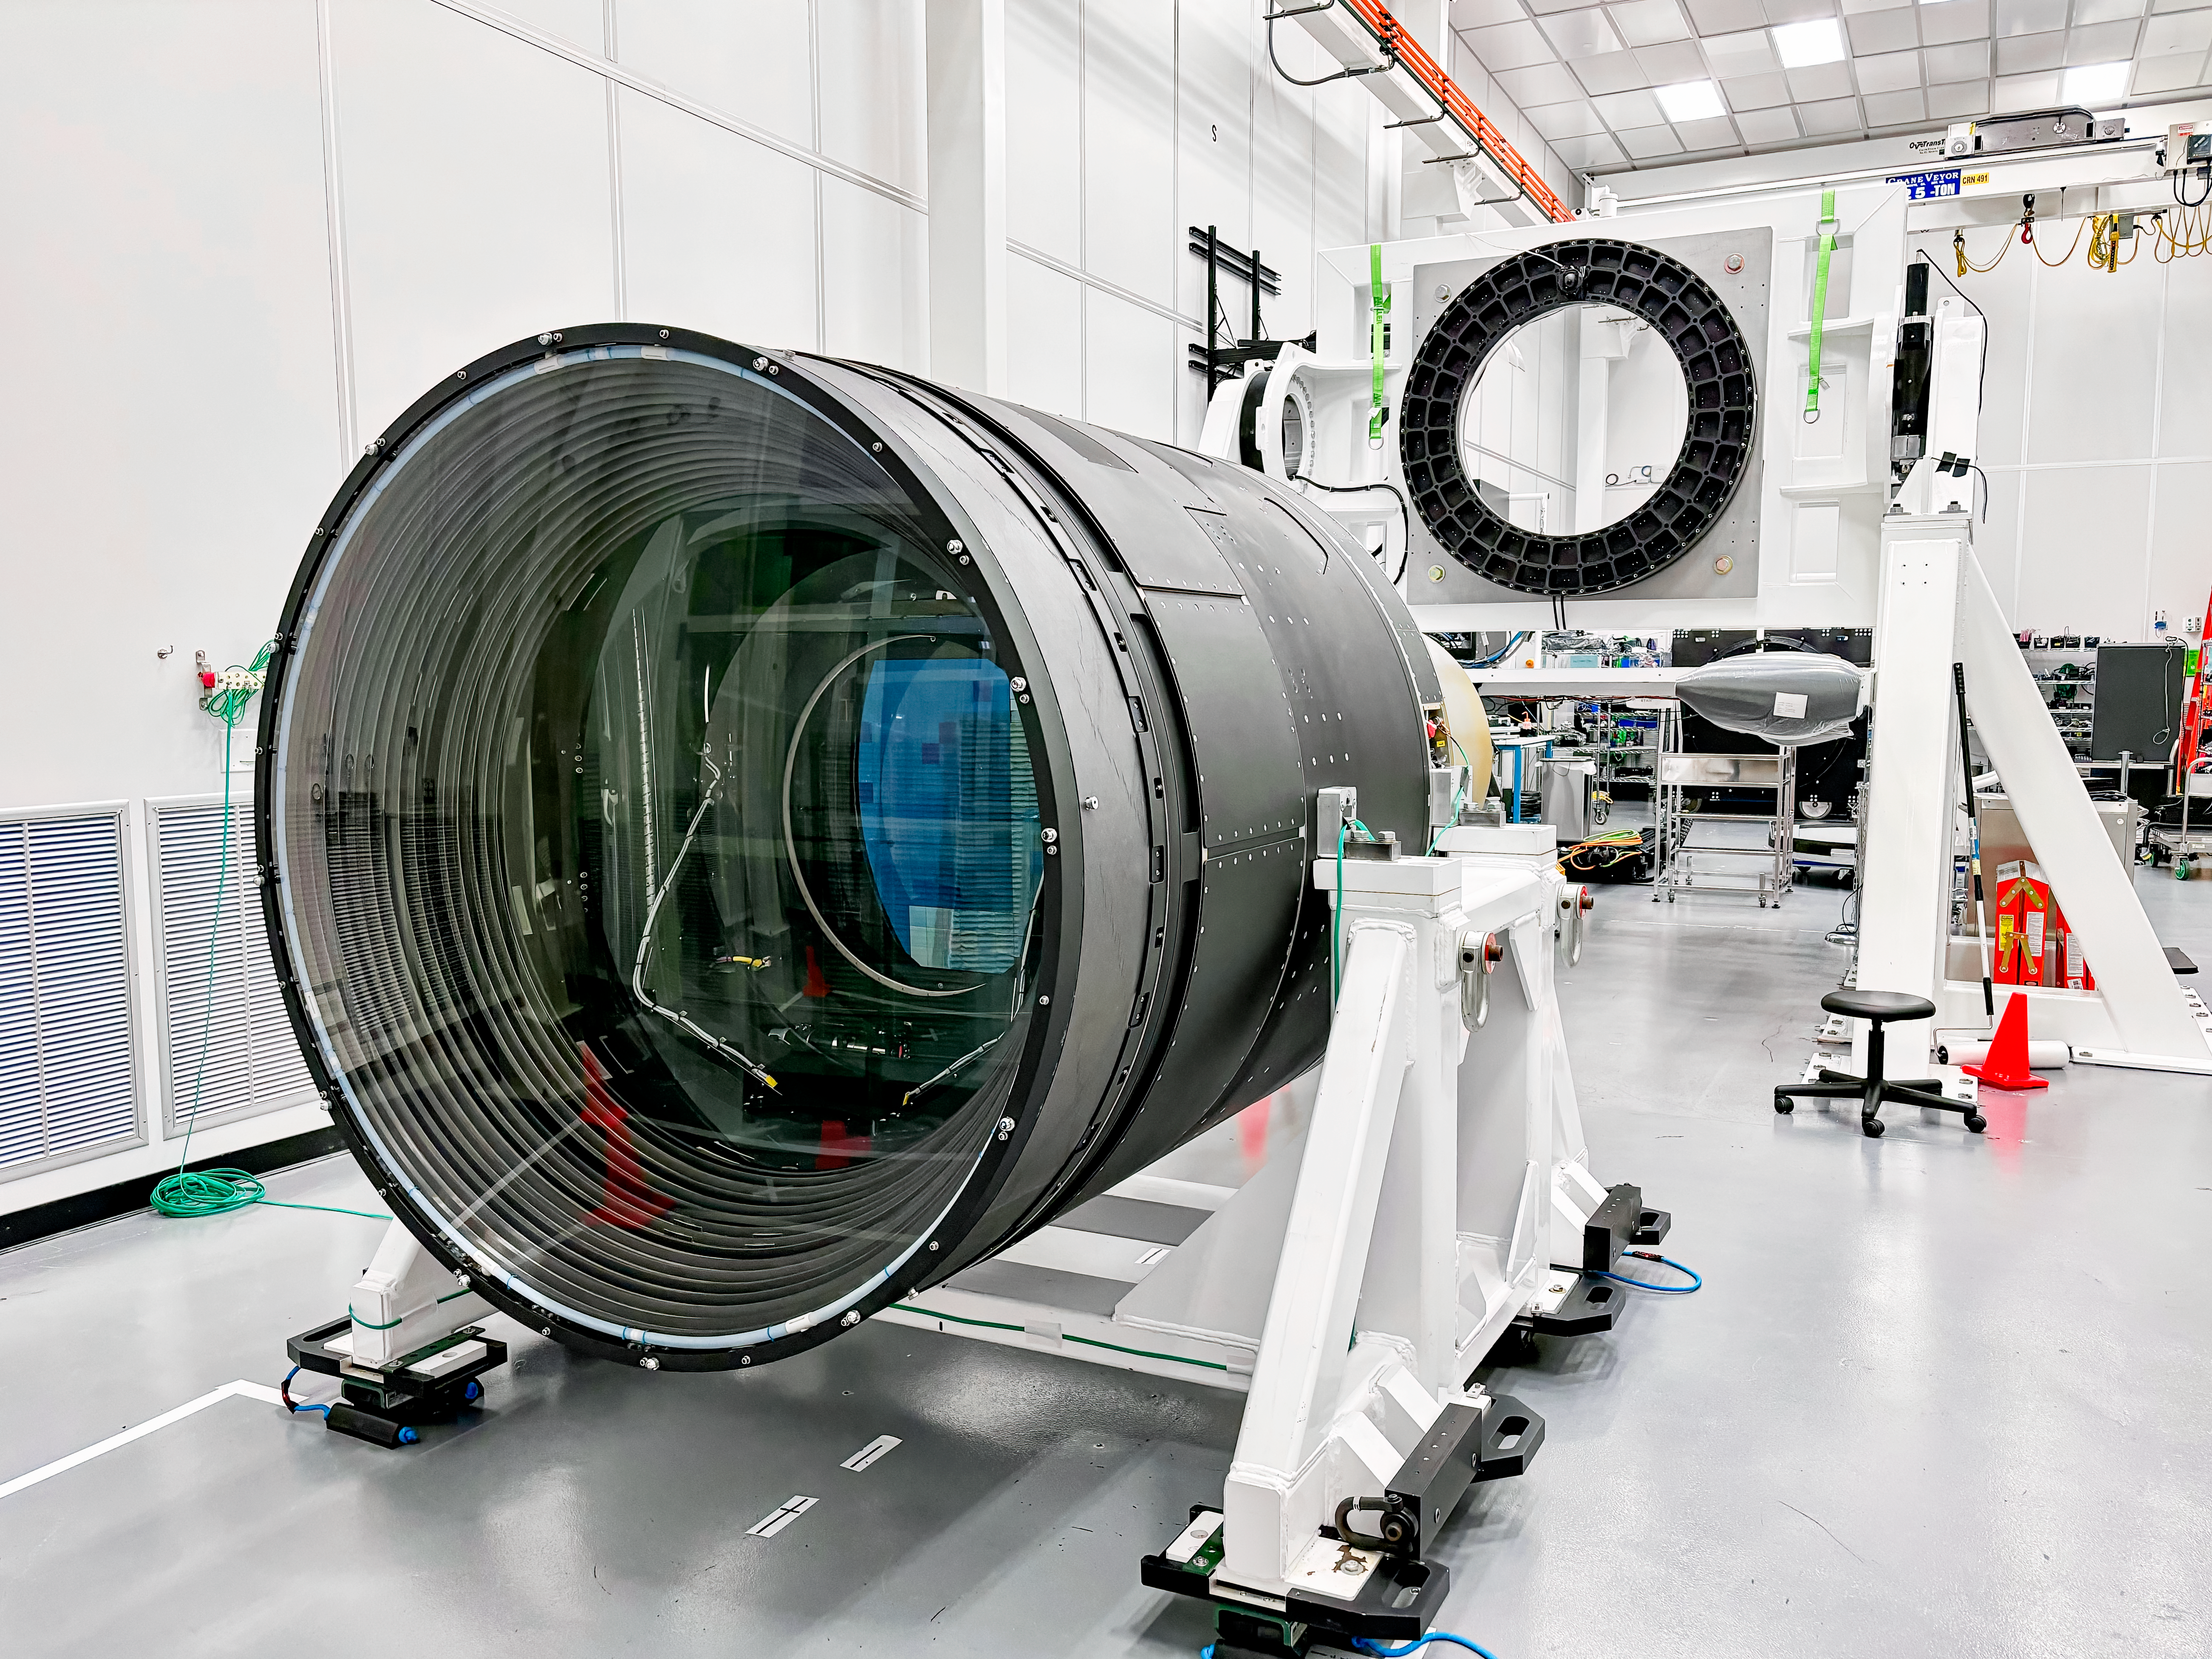

LSST Camera at SLAC

The LSST Camera, the world's largest digital camera ever built for astronomy. Roughly the size of a small car and weighing in at three tons, the camera features a five-foot wide front lens and a 3,200 megapixel sensor. Once complete and in place atop the Vera C. Rubin Observatory's Simonyi Survey Telescope in Chile, the camera will survey the southern night sky for a decade.

Credit: RubinObs/NOIRLab/SLAC/NSF/DOE/AURA/T. Lange